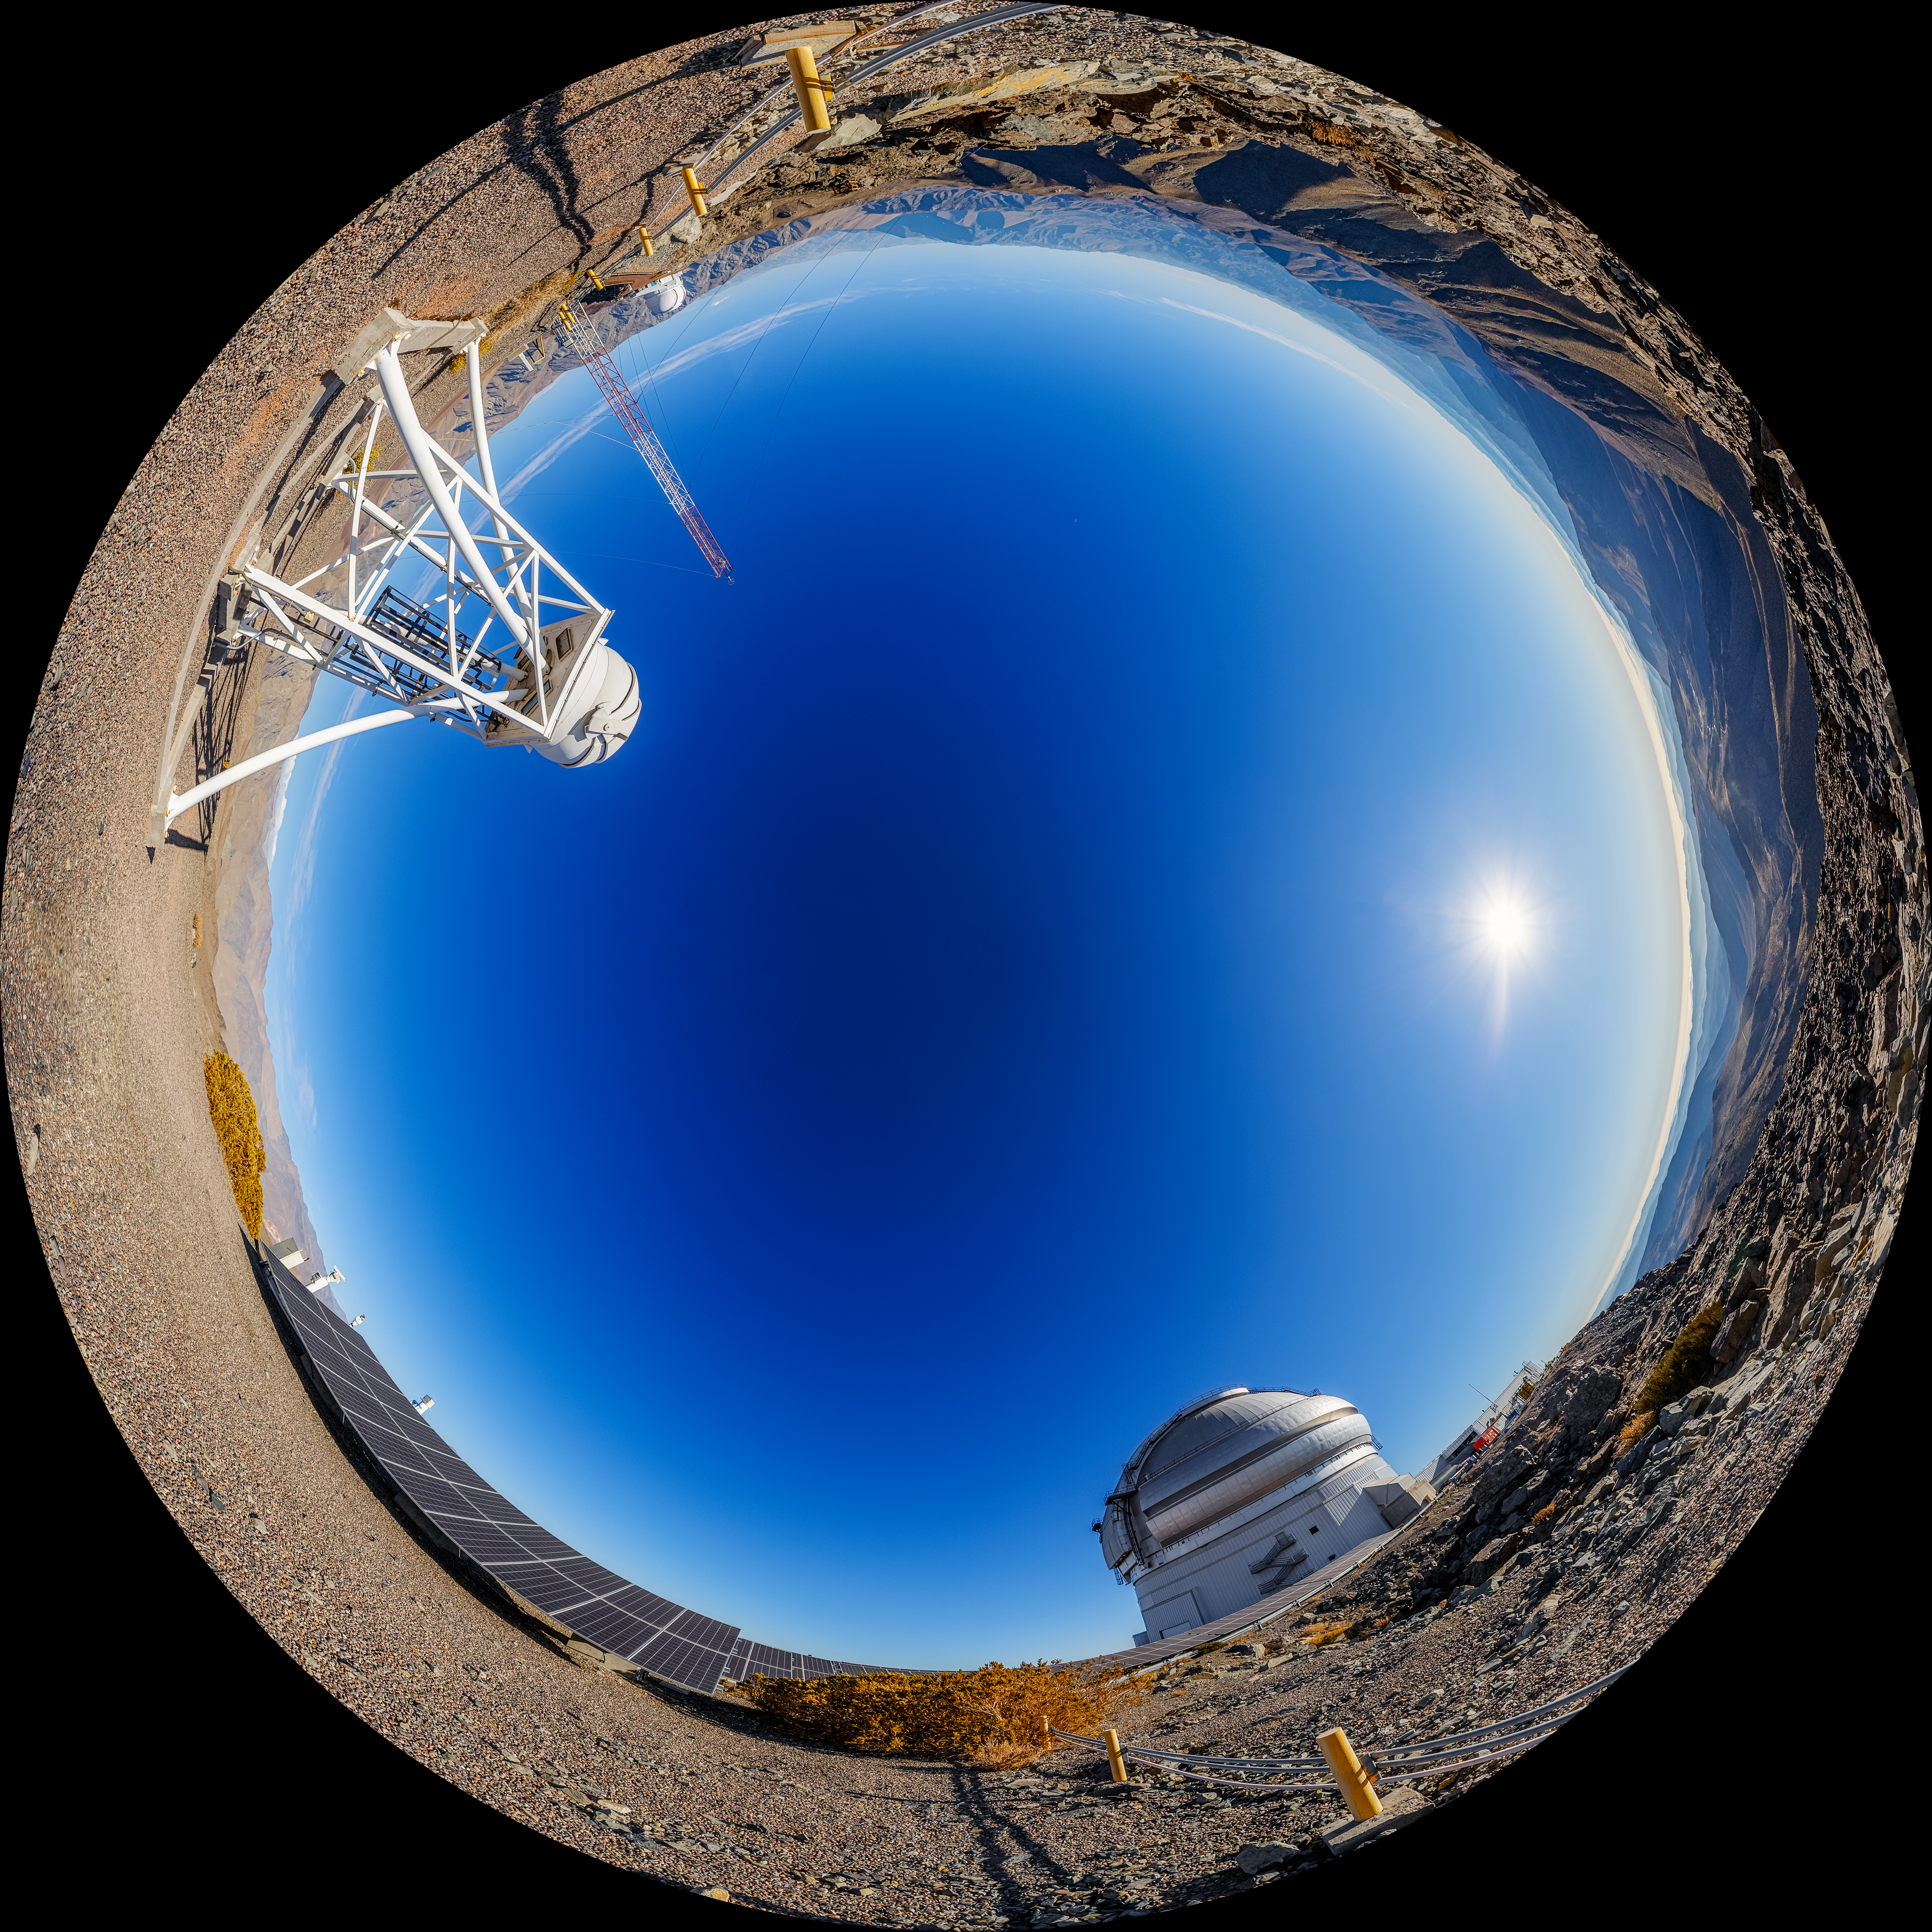

Gemini South on Cerro Pachón Fulldome

A fulldome view of the Gemini South telescope on Cerro Pachón, with the photovoltaic panels and DIMM3 Seeing Monitor visible.

A 360 panorama version of this image can be viewed here.

Credit: NOIRLab/NSF/AURA/P. Horálek